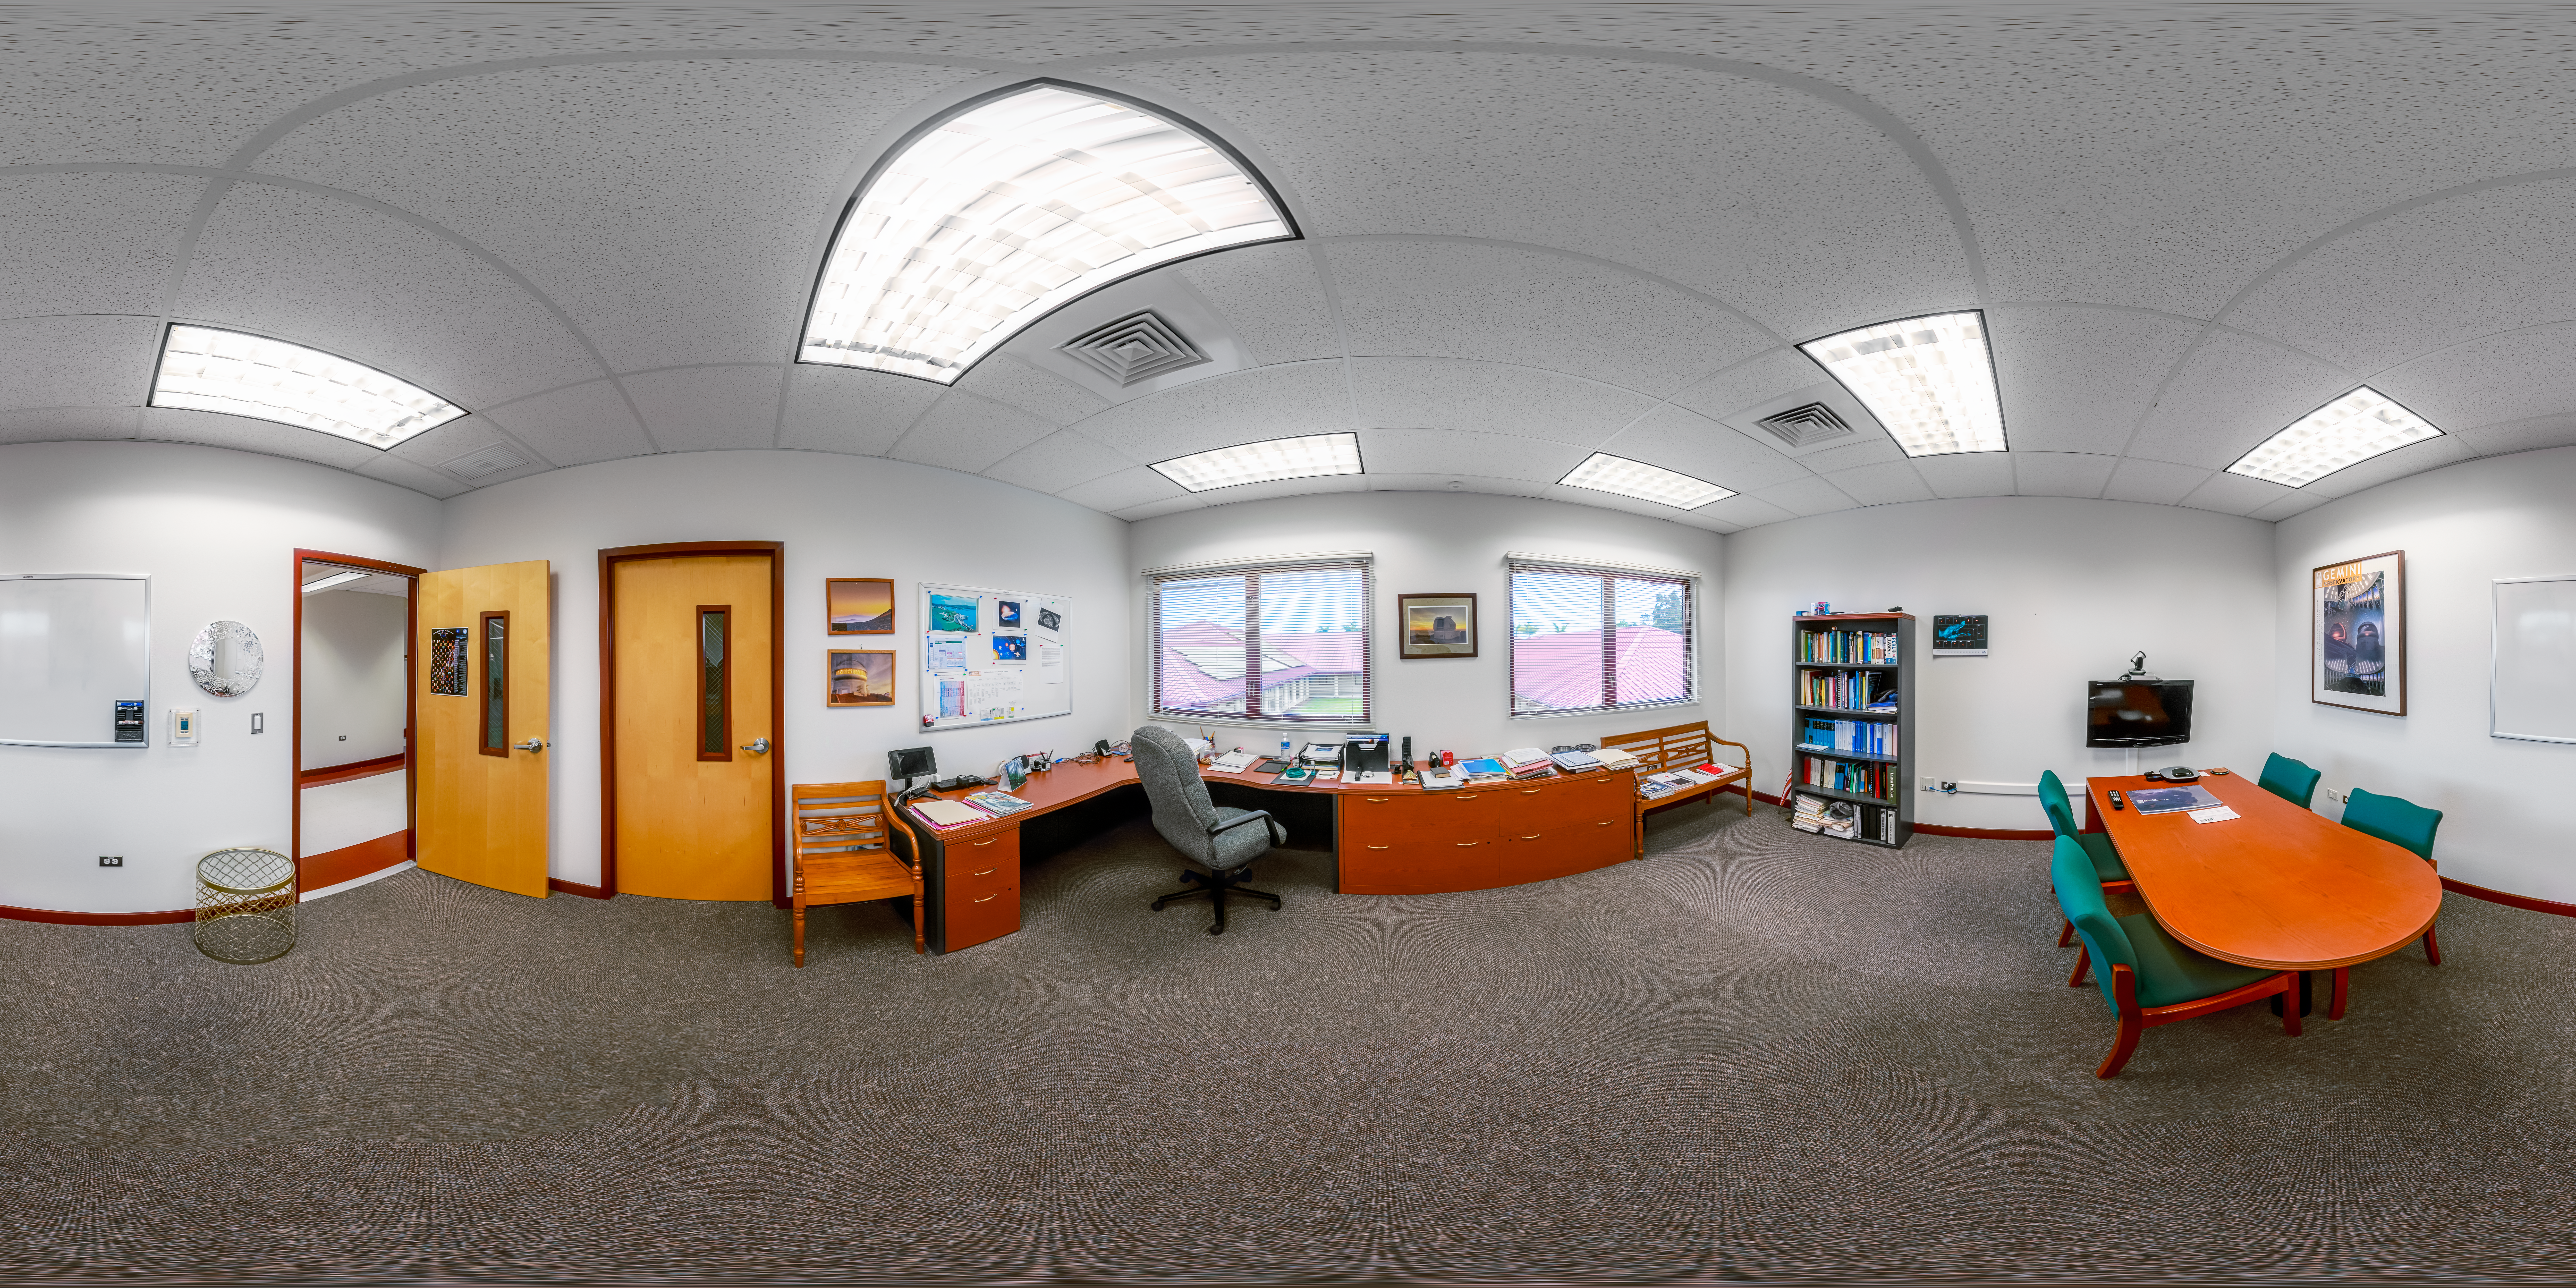

Hilo Base Facility Director Office 360 Panorama

A 360 panorama of the director office at Gemini North Hilo Base Facility in Hilo, Hawai‘i.

Credit: International Gemini Observatory/NOIRLab/NSF/AURA/ P. Horálek